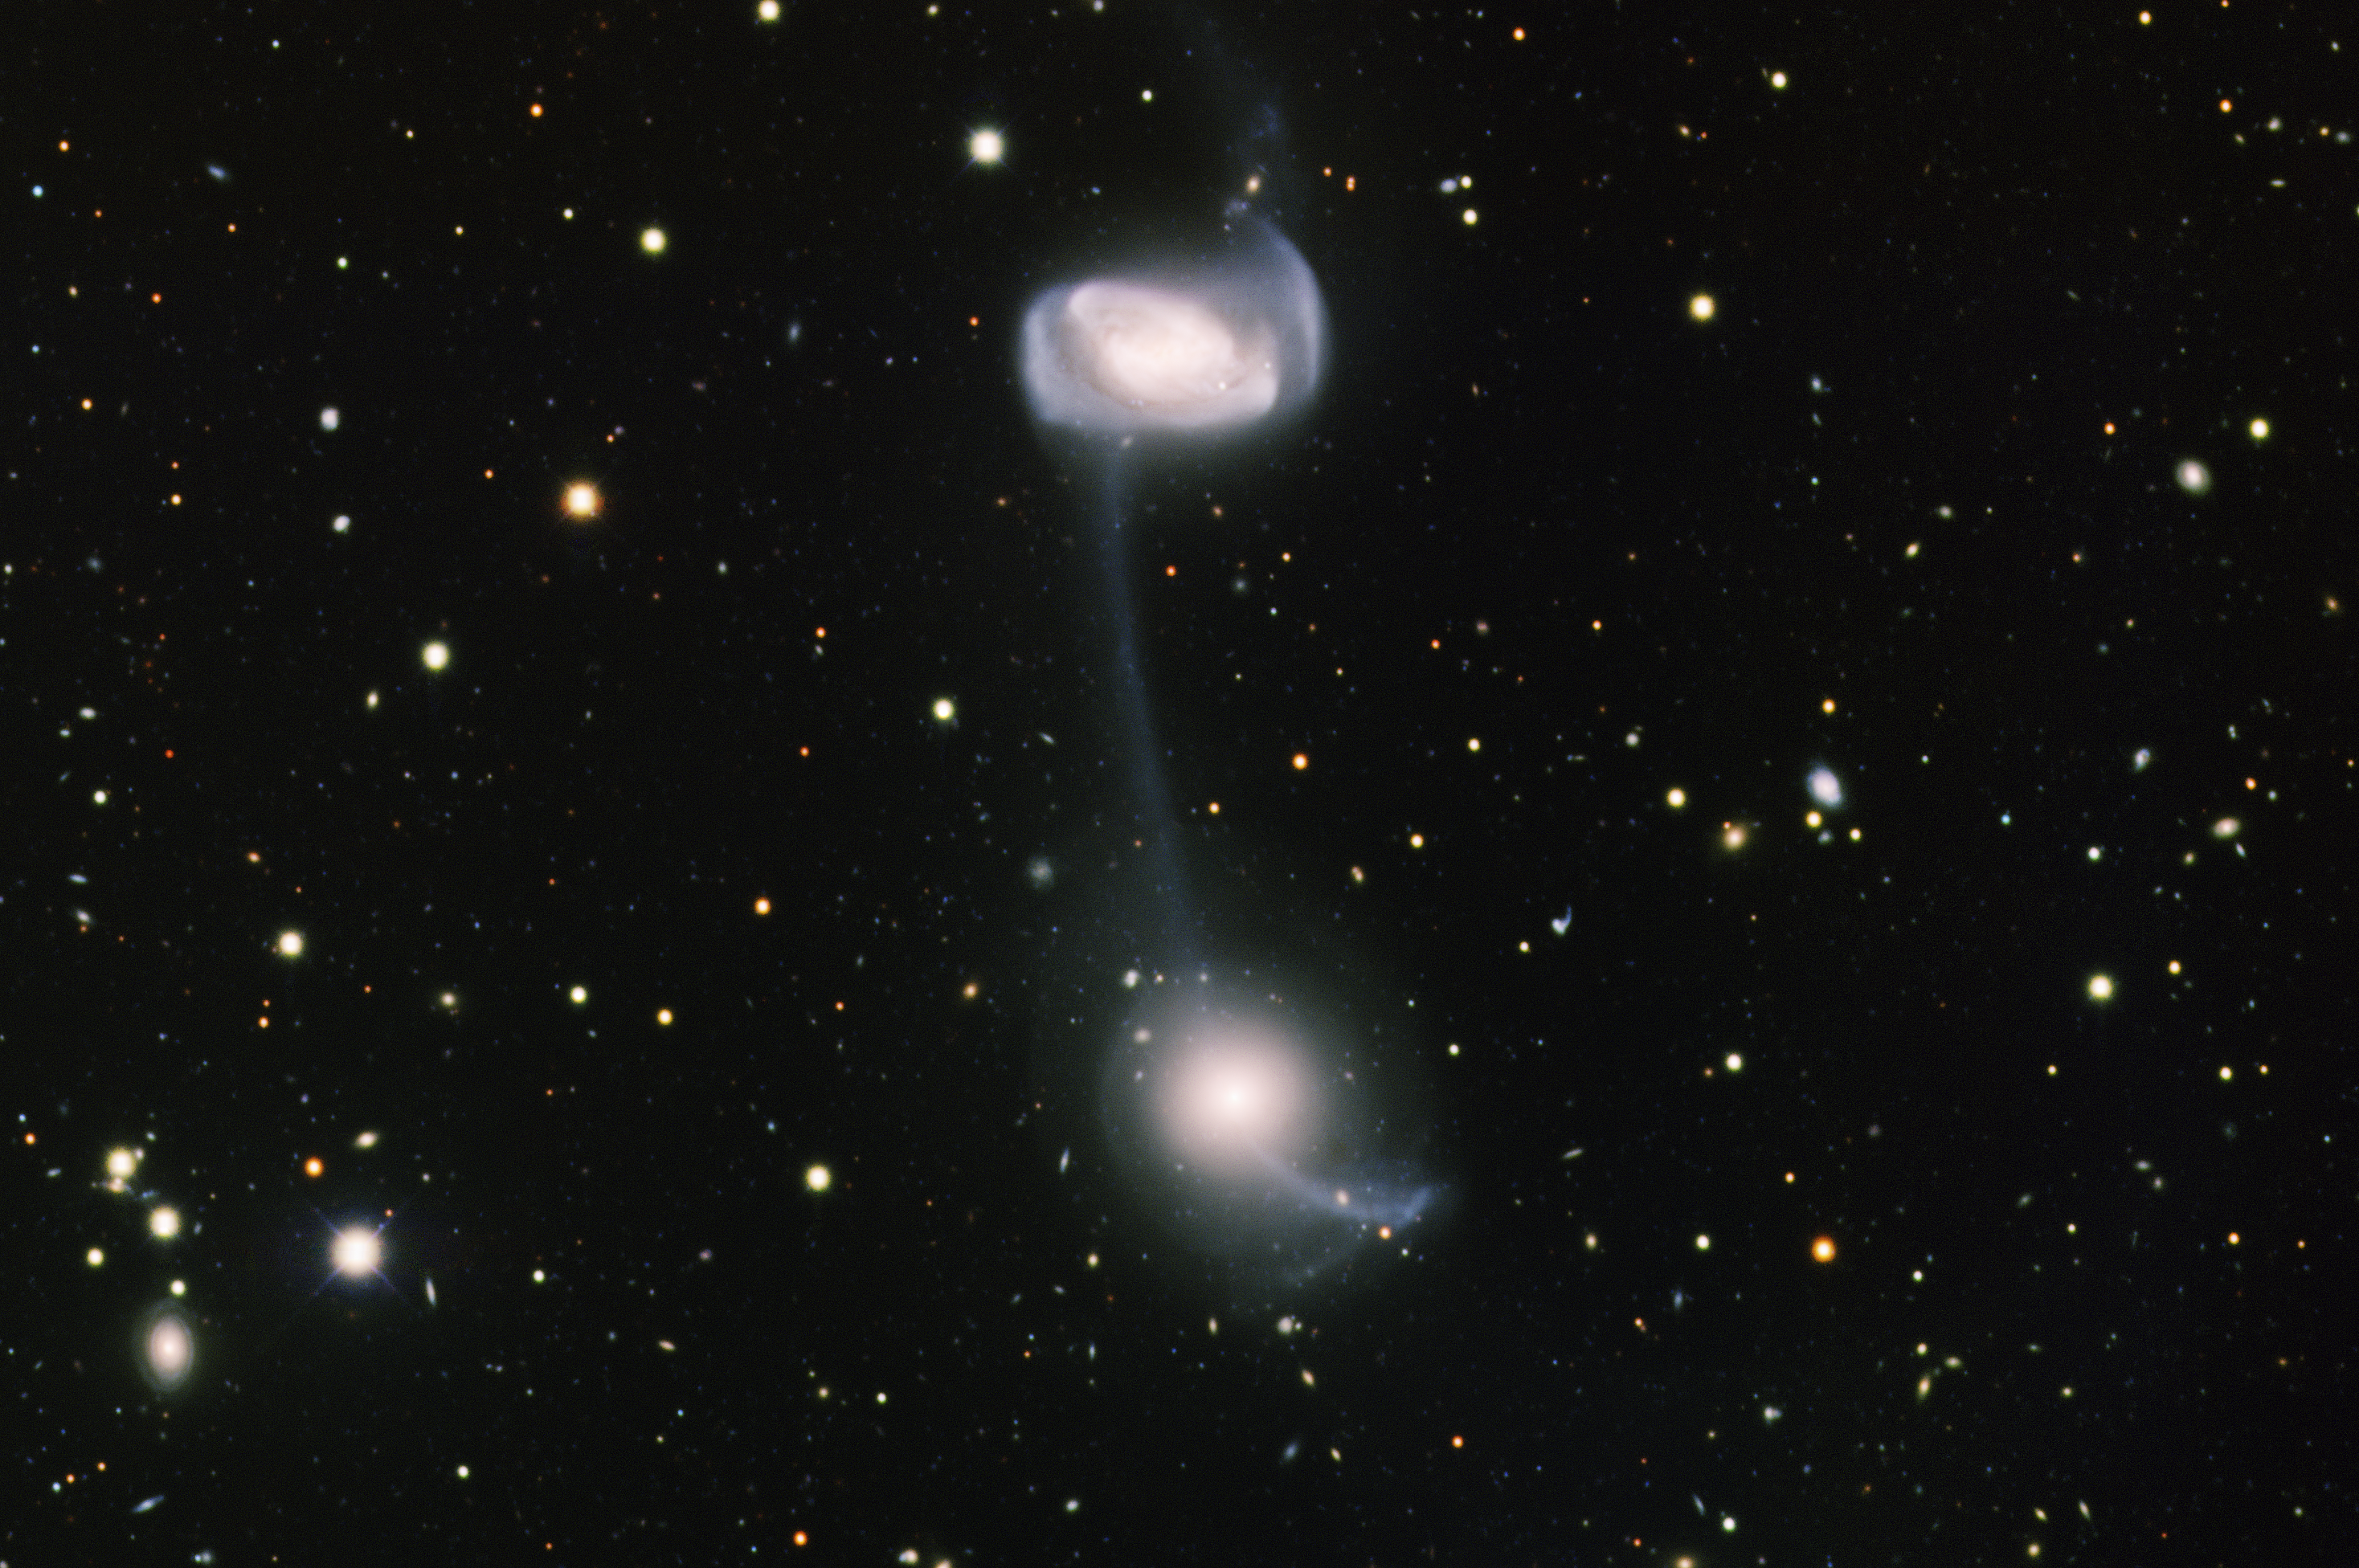

Arp 104 Keenan’s System (NGC 5216 & NGC 5218)

This image was obtained with the wide-field view of the Mosaic camera on the Mayall 4-meter telescope at Kitt Peak National Observatory. Arp 104, also known as Keenan’s System, consists of the two spiral galaxies NGC 5216 (bottom) and NGC 5218 (top). The two are connected by a thin stream of gas, in which new stars are forming. The stream was created when the two galaxies passed by each other, their mutual gravity pulling the gas out. The newly formed hot, massive stars turn the stream blue. The stream is about 150,000 light years in length. The image was generated with observations in B (blue), V (green) and I (red) filters. In this image, North is up, East is left.

Credit: T.A. Rector (University of Alaska Anchorage) and H. Schweiker (WIYN and NOIRLab/NSF/AURA)